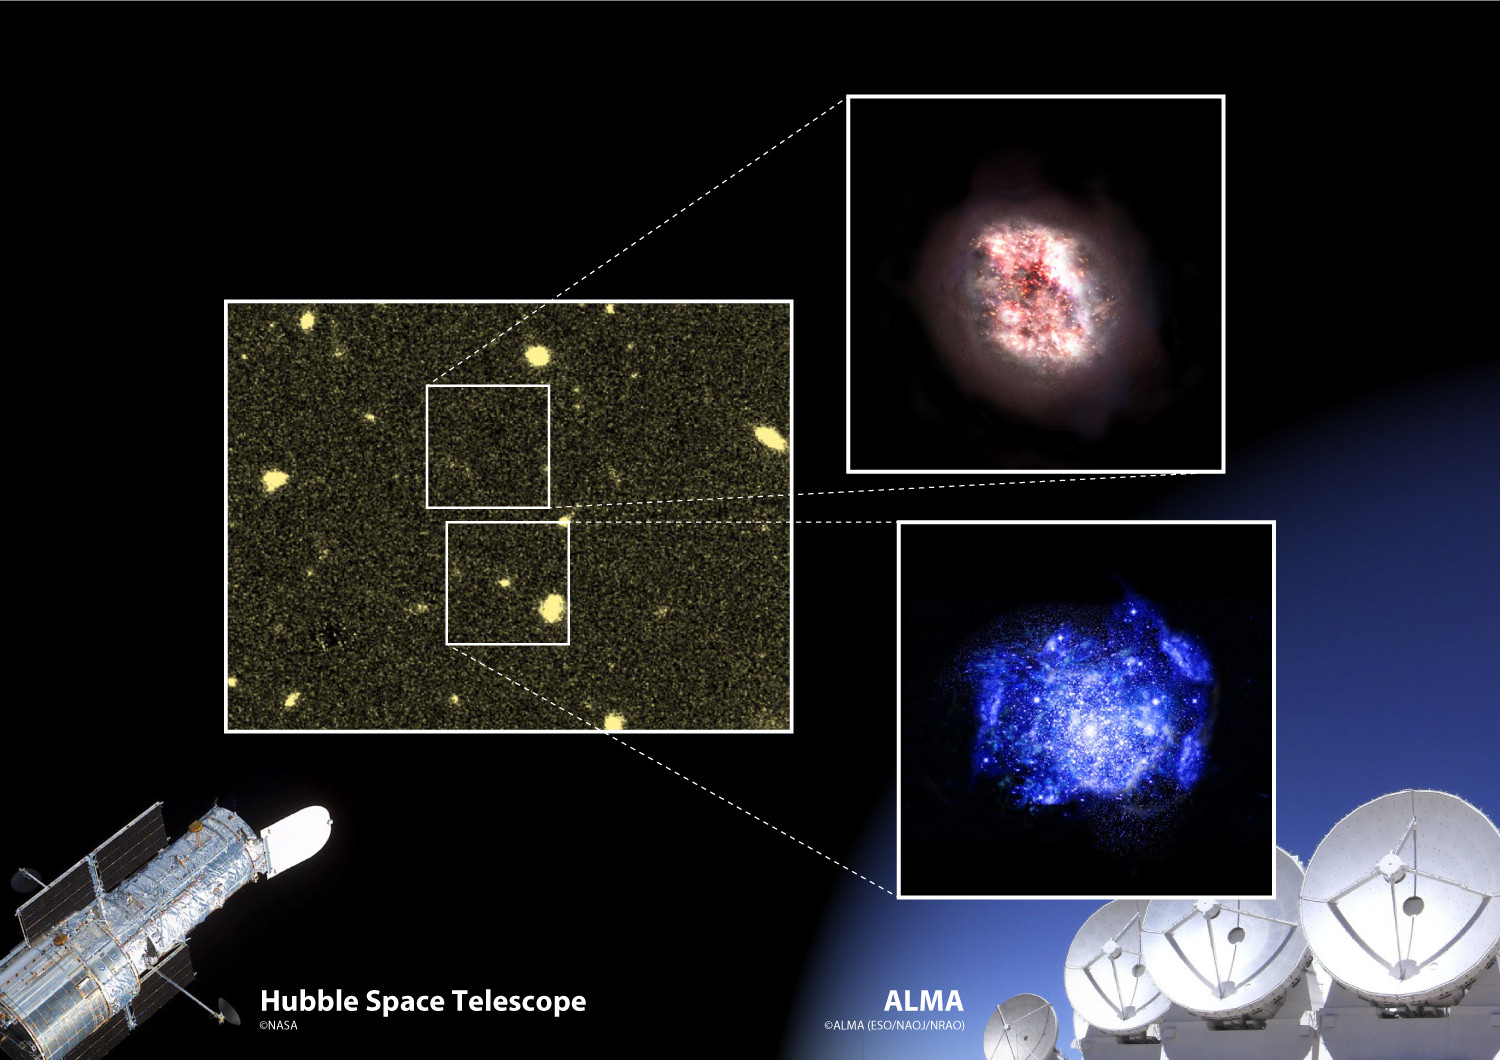

1500-1060-max

A schematic of the results of this research. ALMA revealed a hitherto undiscovered galaxy as it is buried deep in dust (artist’s impression in upper right) in a region where the Hubble Space Telescope could not see anything (left). Researchers serendipitously discovered the new hidden galaxy while observing an already well-known typical young galaxy (artist’s impression in lower right.

Credit: ALMA (ESO/NAOJ/NRAO), NASA/ESA Hubble Space Telescope